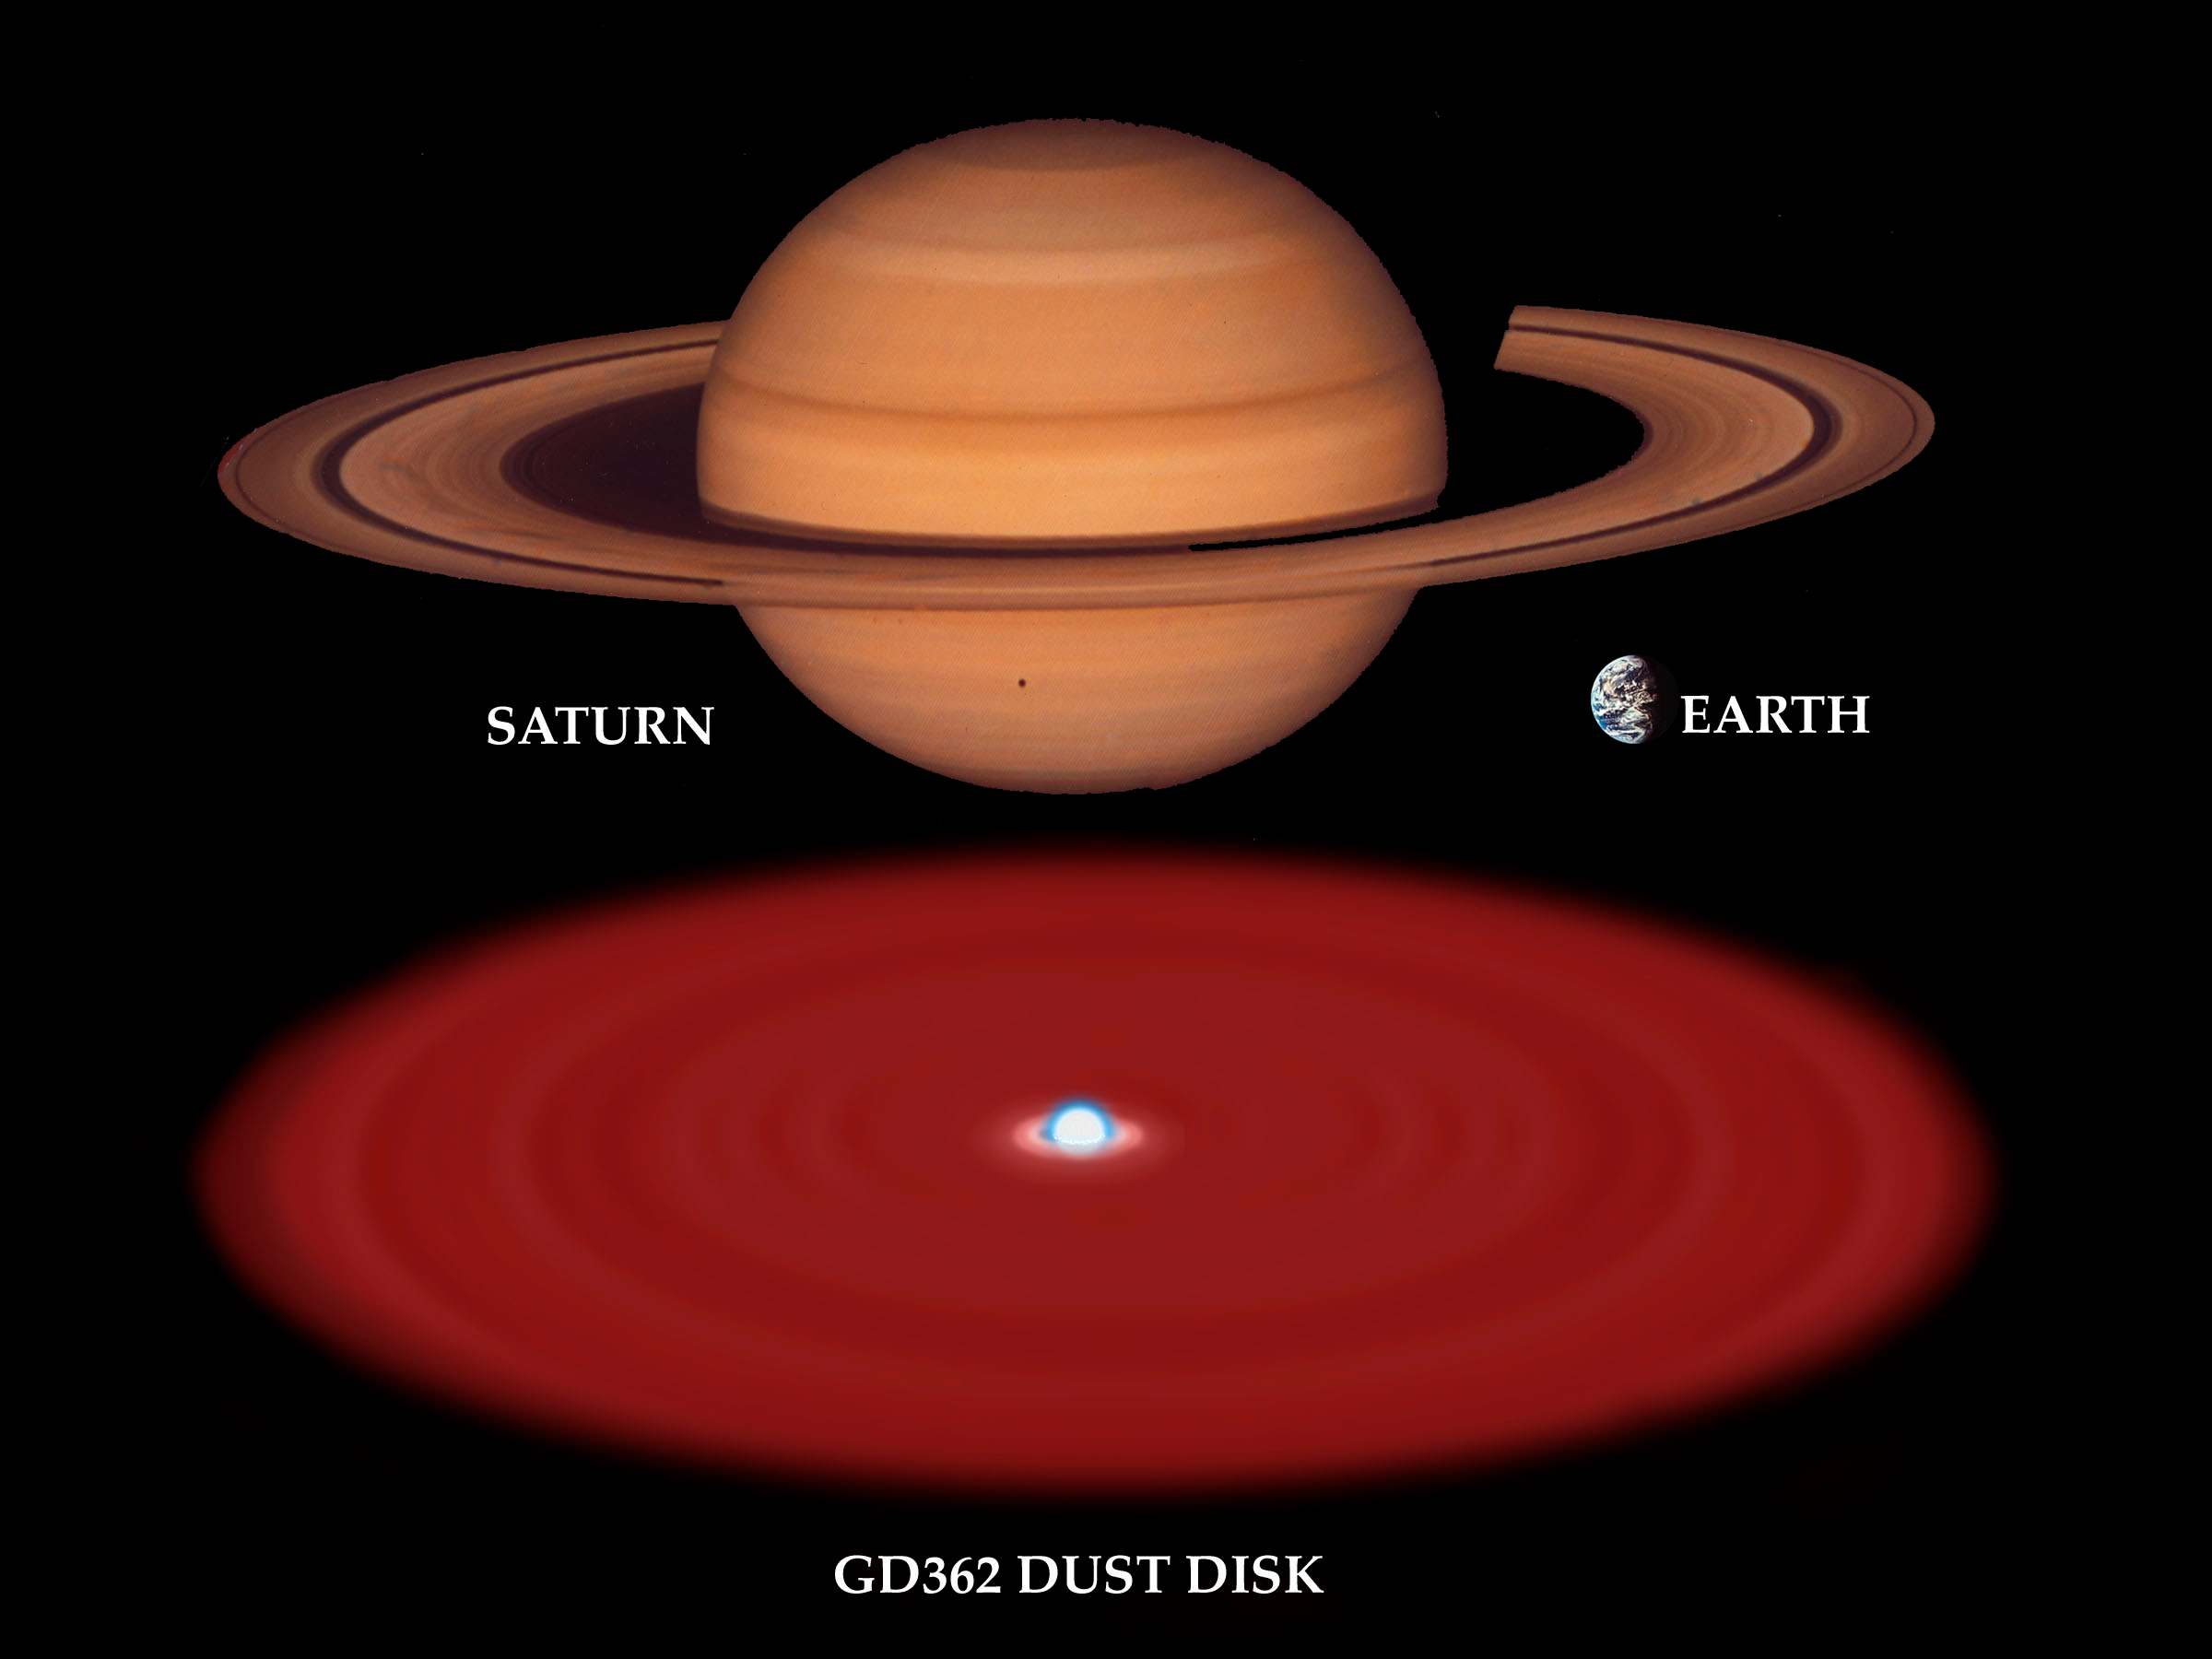

Dusty Old Star Offers Window to Our Future, Astronomers Report

Visualization of the relative sizes of the white dwarf GD 362 with possible dust disk relative to Saturn and the Earth.

Credit: Gemini Observatory/NSF/AURA/J. Lomberg